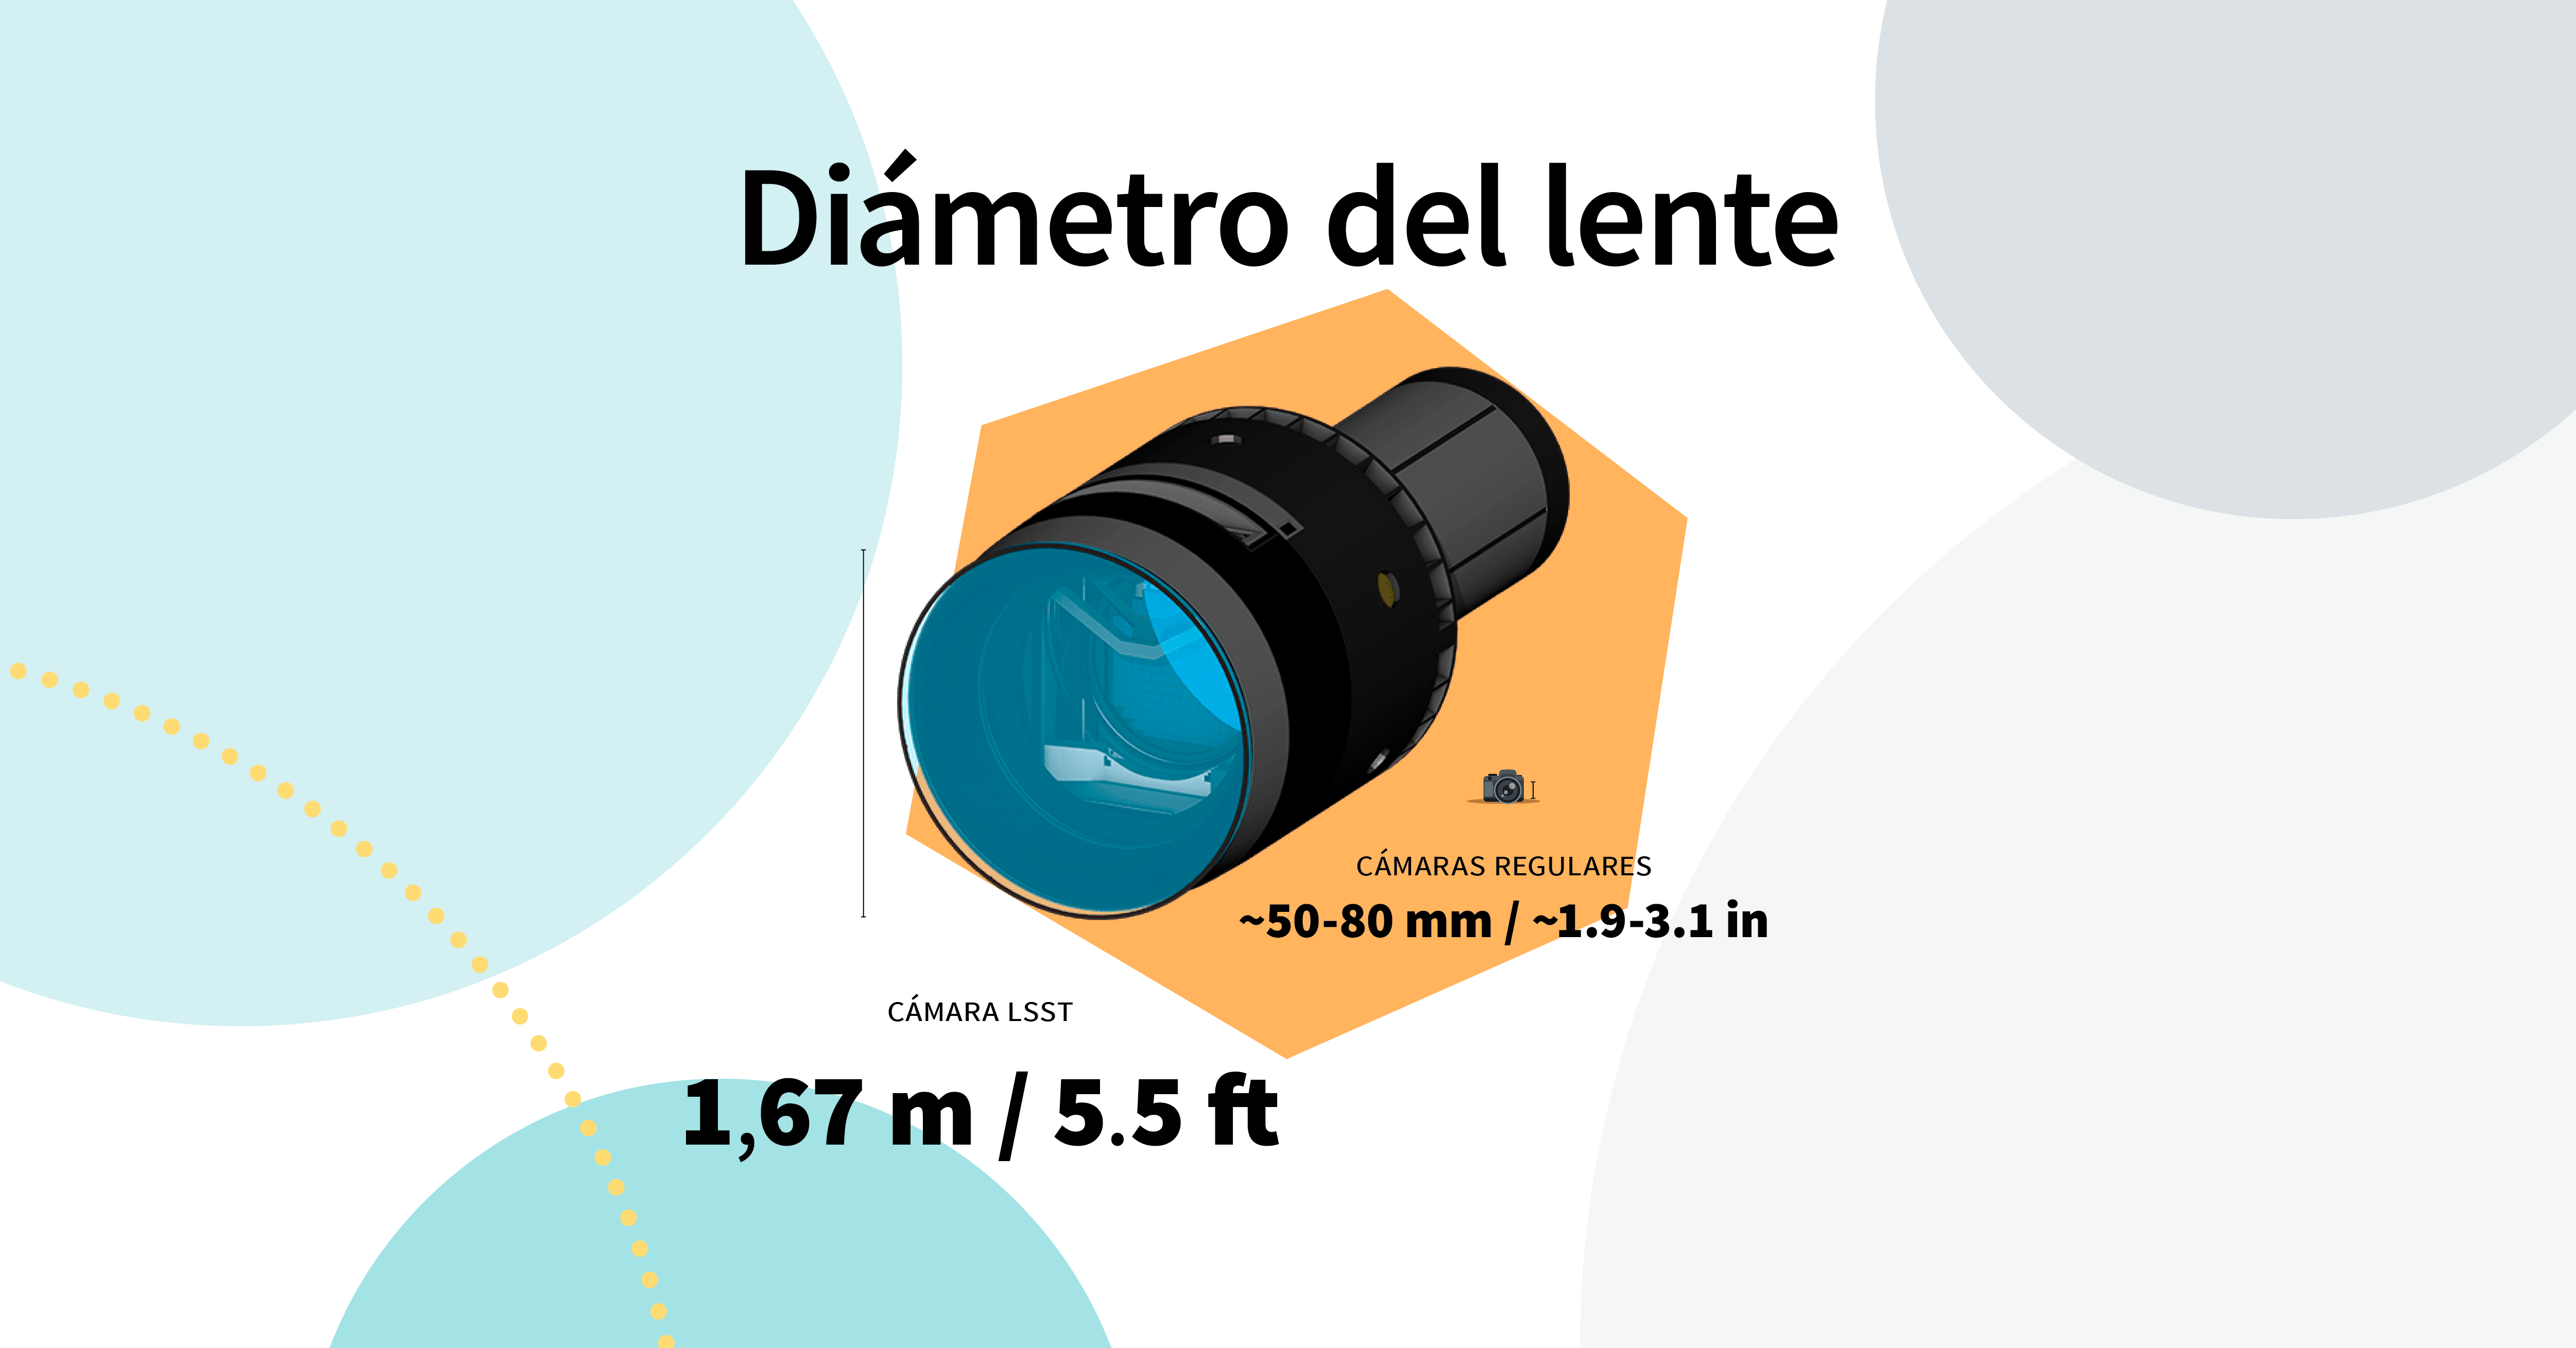

LSST Camera Illustration

Educational illustration of the Rubin Observatory LSST Camera.

Credit: RubinObs/NOIRLab/SLAC/NSF/DOE/AURA/J. Pinto